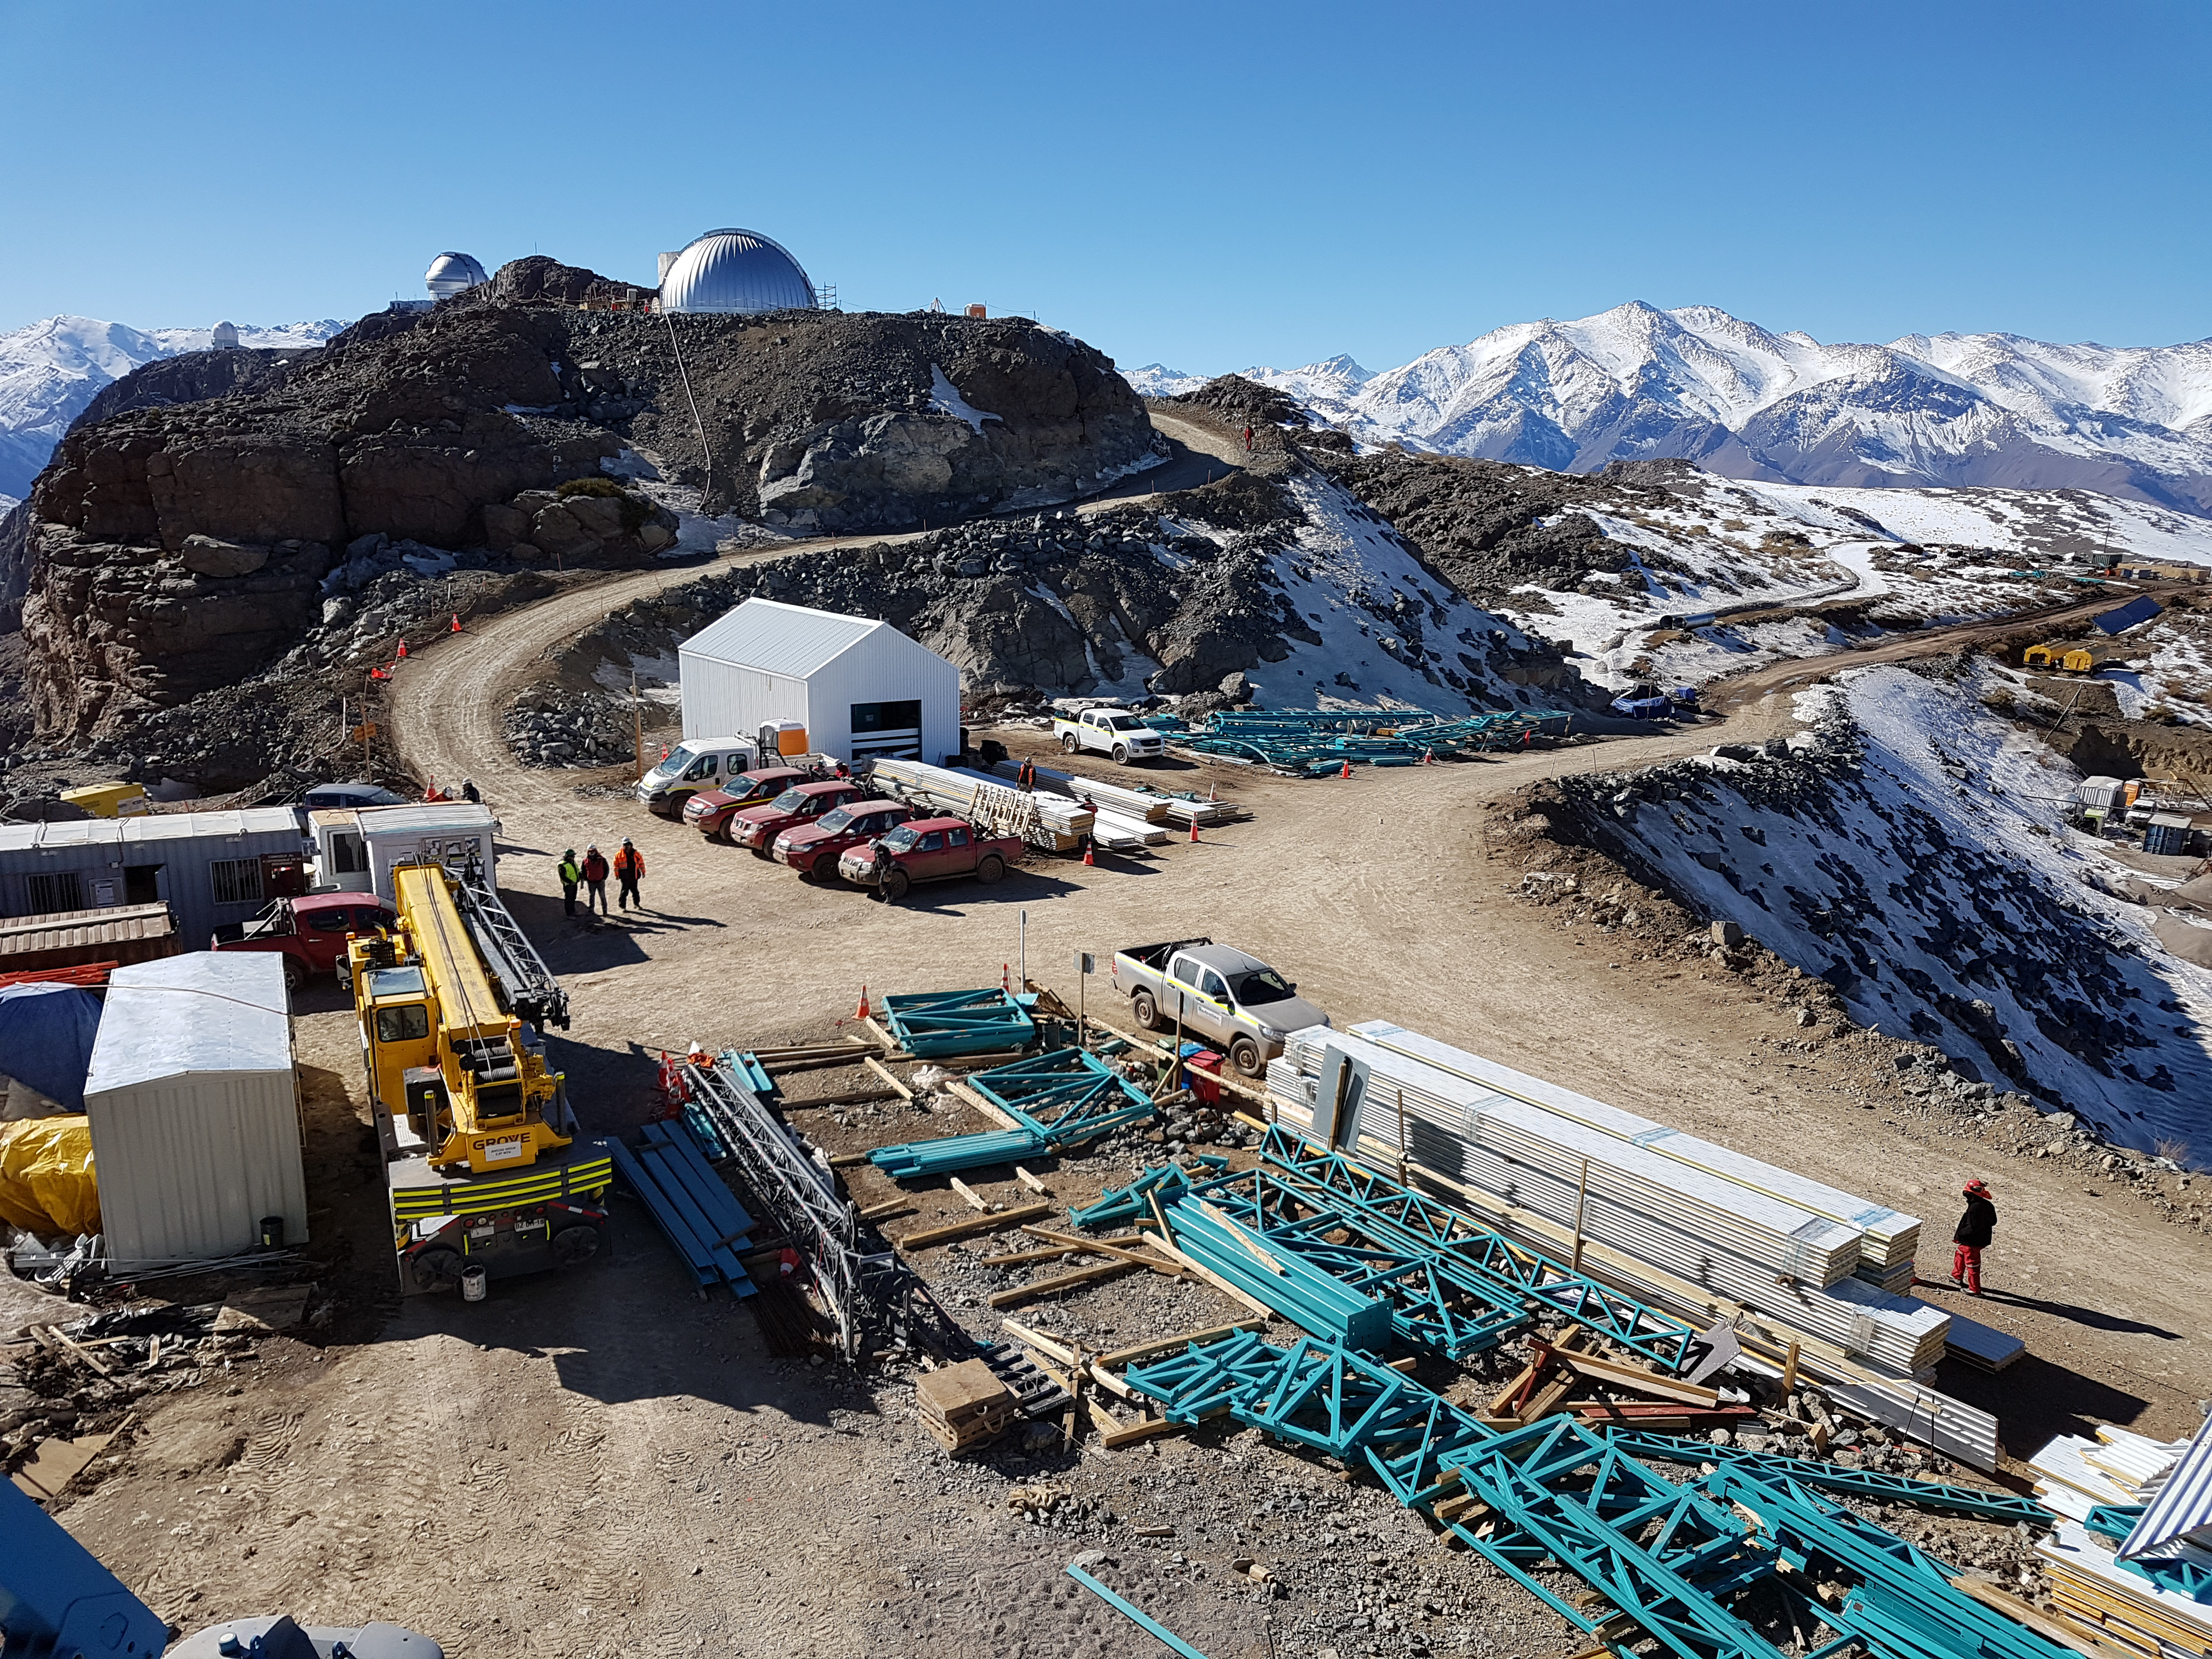

Summit Construction Update 06132017

Wide view of summit construction.

Credit: Rubin Observatory/ NSF/ AURA